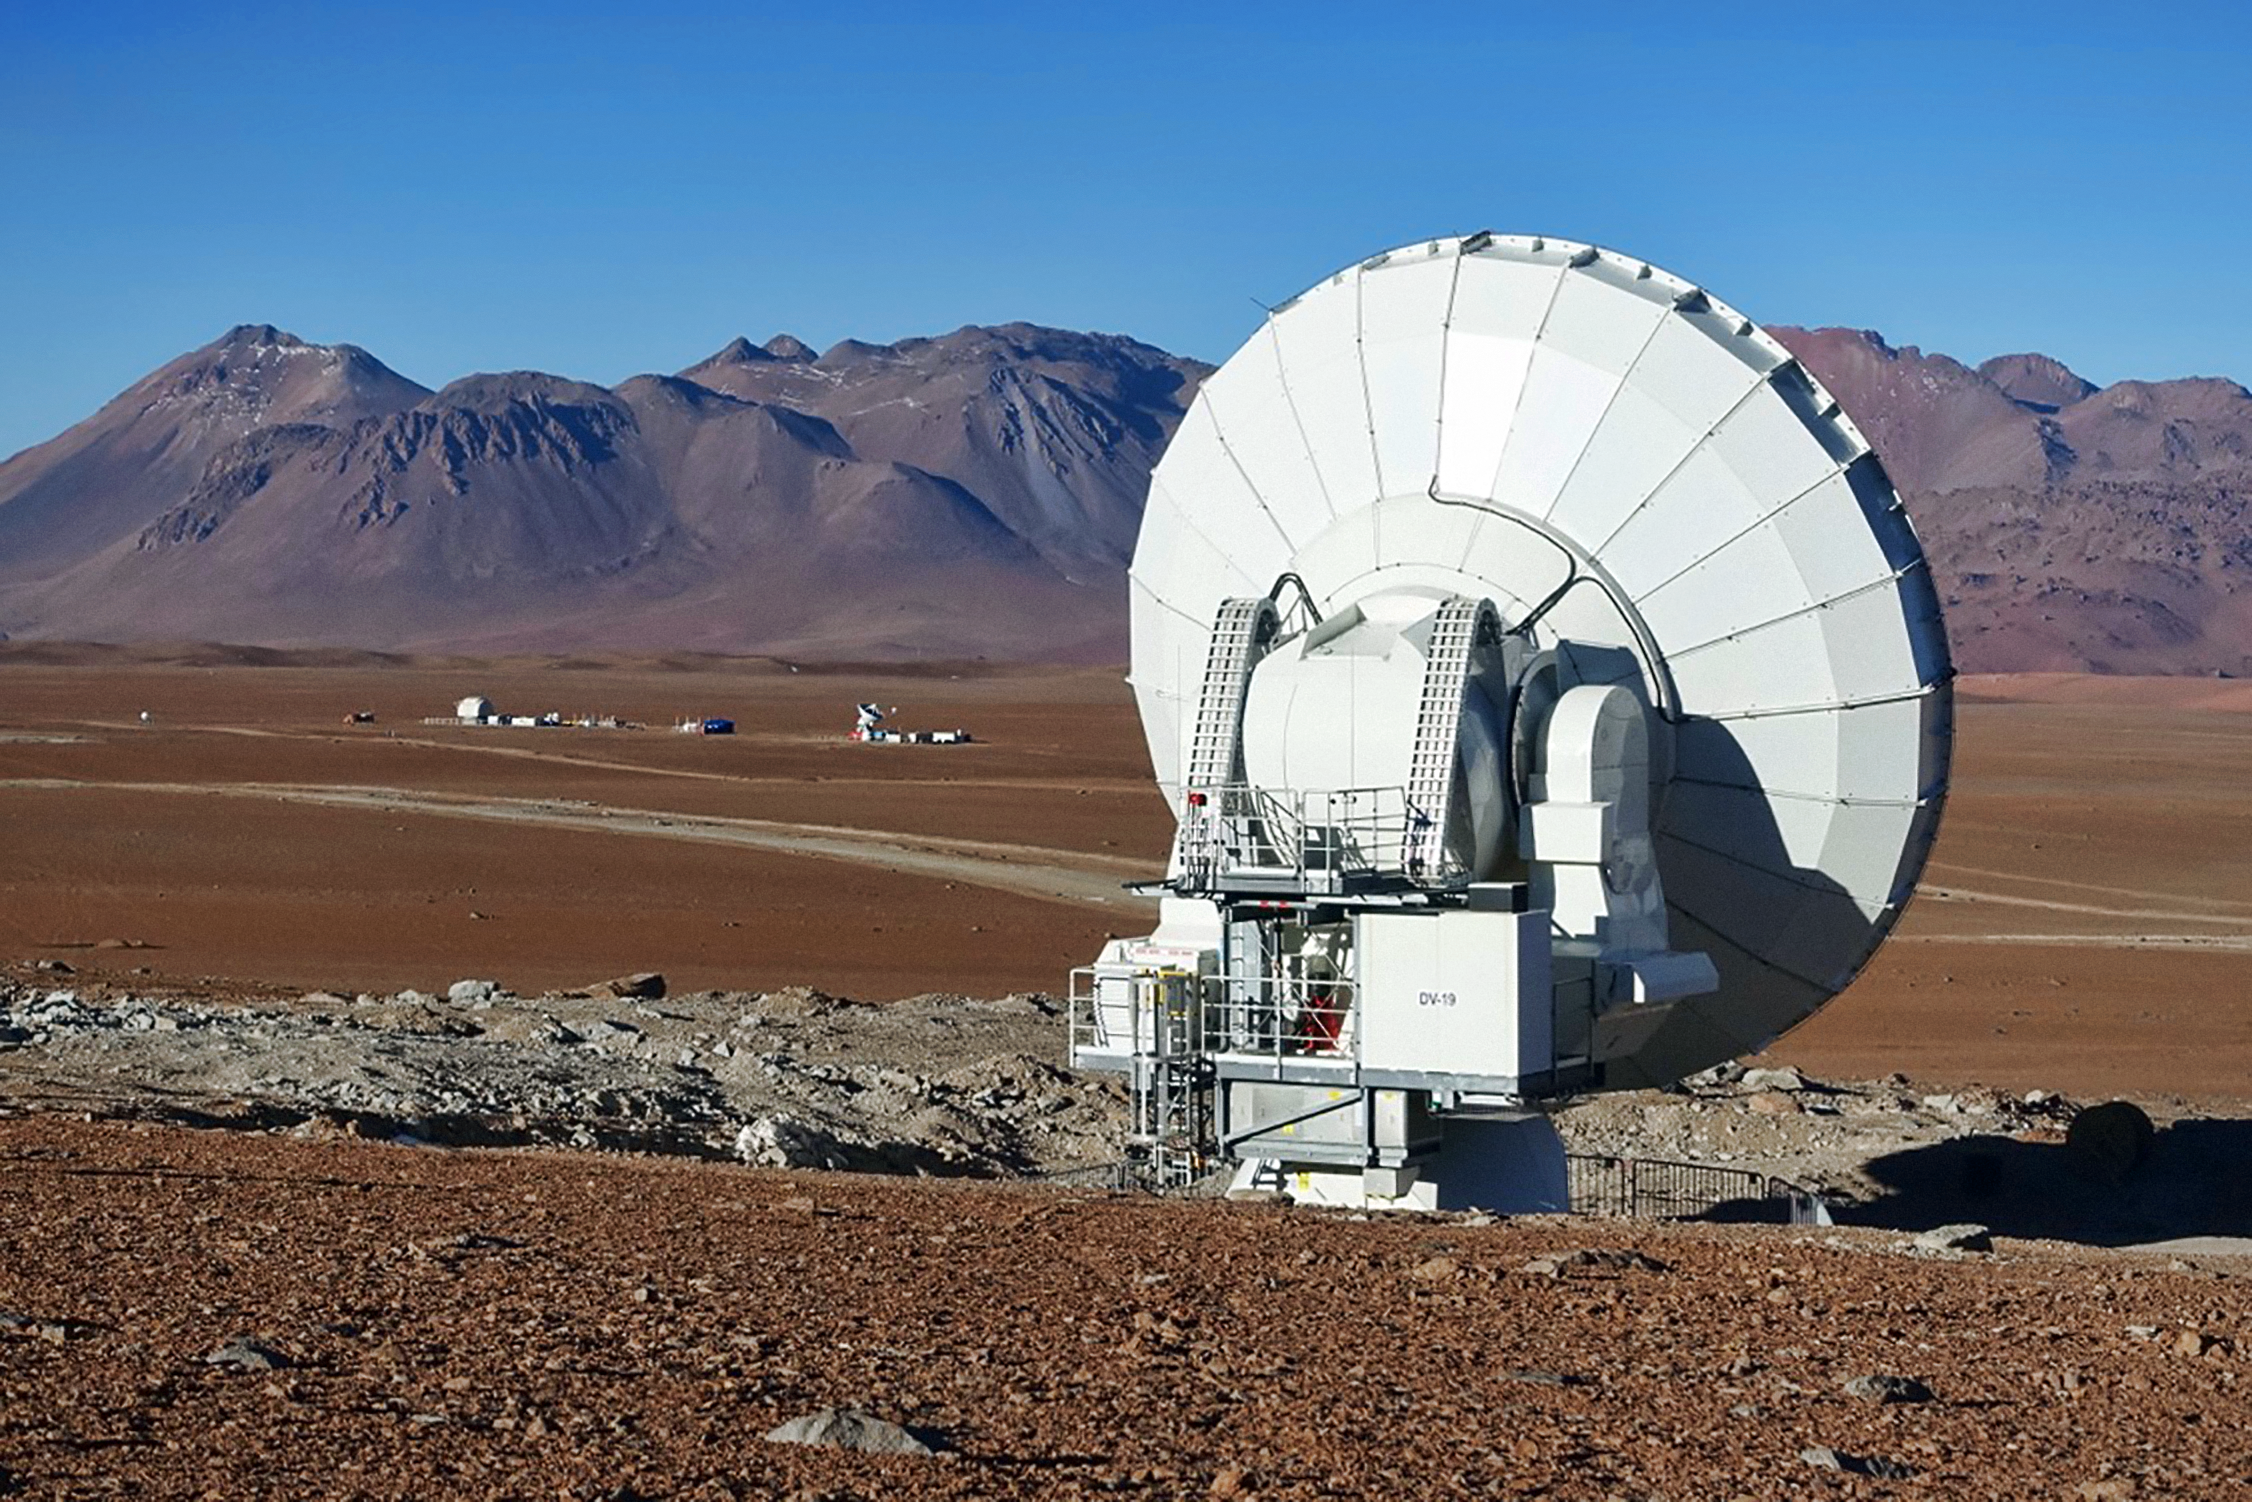

A distant ALMA antenna

A distant ALMA antenna This image shows an ALMA antenna on a distant pad in the Pampa la Bola branch, with the Japanese ASTE and NANTEN2 telescopes visible in the background.

Credit: ALMA (ESO/NAOJ/NRAO)/T. Sawada